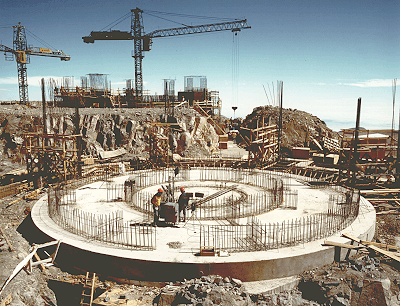

Early construction on VLT

This photo was obtained in mid-September 1994 and shows the work at Cerro Paranal on the foundations for VLT Unit Telescopes no. 1 (background) and 2 (foreground).

The round concrete slab in the front will serve as baseplate on which to build vertical pillars for two circular railway tracks, 9 and 18 metres in diameter, that the rotating 8.2-metre telescope structure will rest on. Around this an outer concrete structure will soon be constructed which will support the telescope enclosure. The two structures will be completely independent, thus ensuring that no vibrations from the activities in the enclosure can be transmitted to the telescope.

The foundations for Unit Telescope no. 1 in the background have advanced further. The final height of the outer structure is indicated by the steel bars. The enclosure now being shipped from Europe will be placed on top of this structure. With a diameter of 35 metres and a total height of almost 40 metres, it will be a most impressive sight when it is ready in May 1995.

The connecting tunnel between the two domes is visible to the right of the centre. The concrete work is about to begin and once the passage is ready, it will be completely buried under the surface. In fact, finally only the four domes will be visible on the top of Paranal; this will ensure the best possible wind flow over the platform and thus reduce wind turbulence that could adversely influence astronomical observations.

Credit: ESO